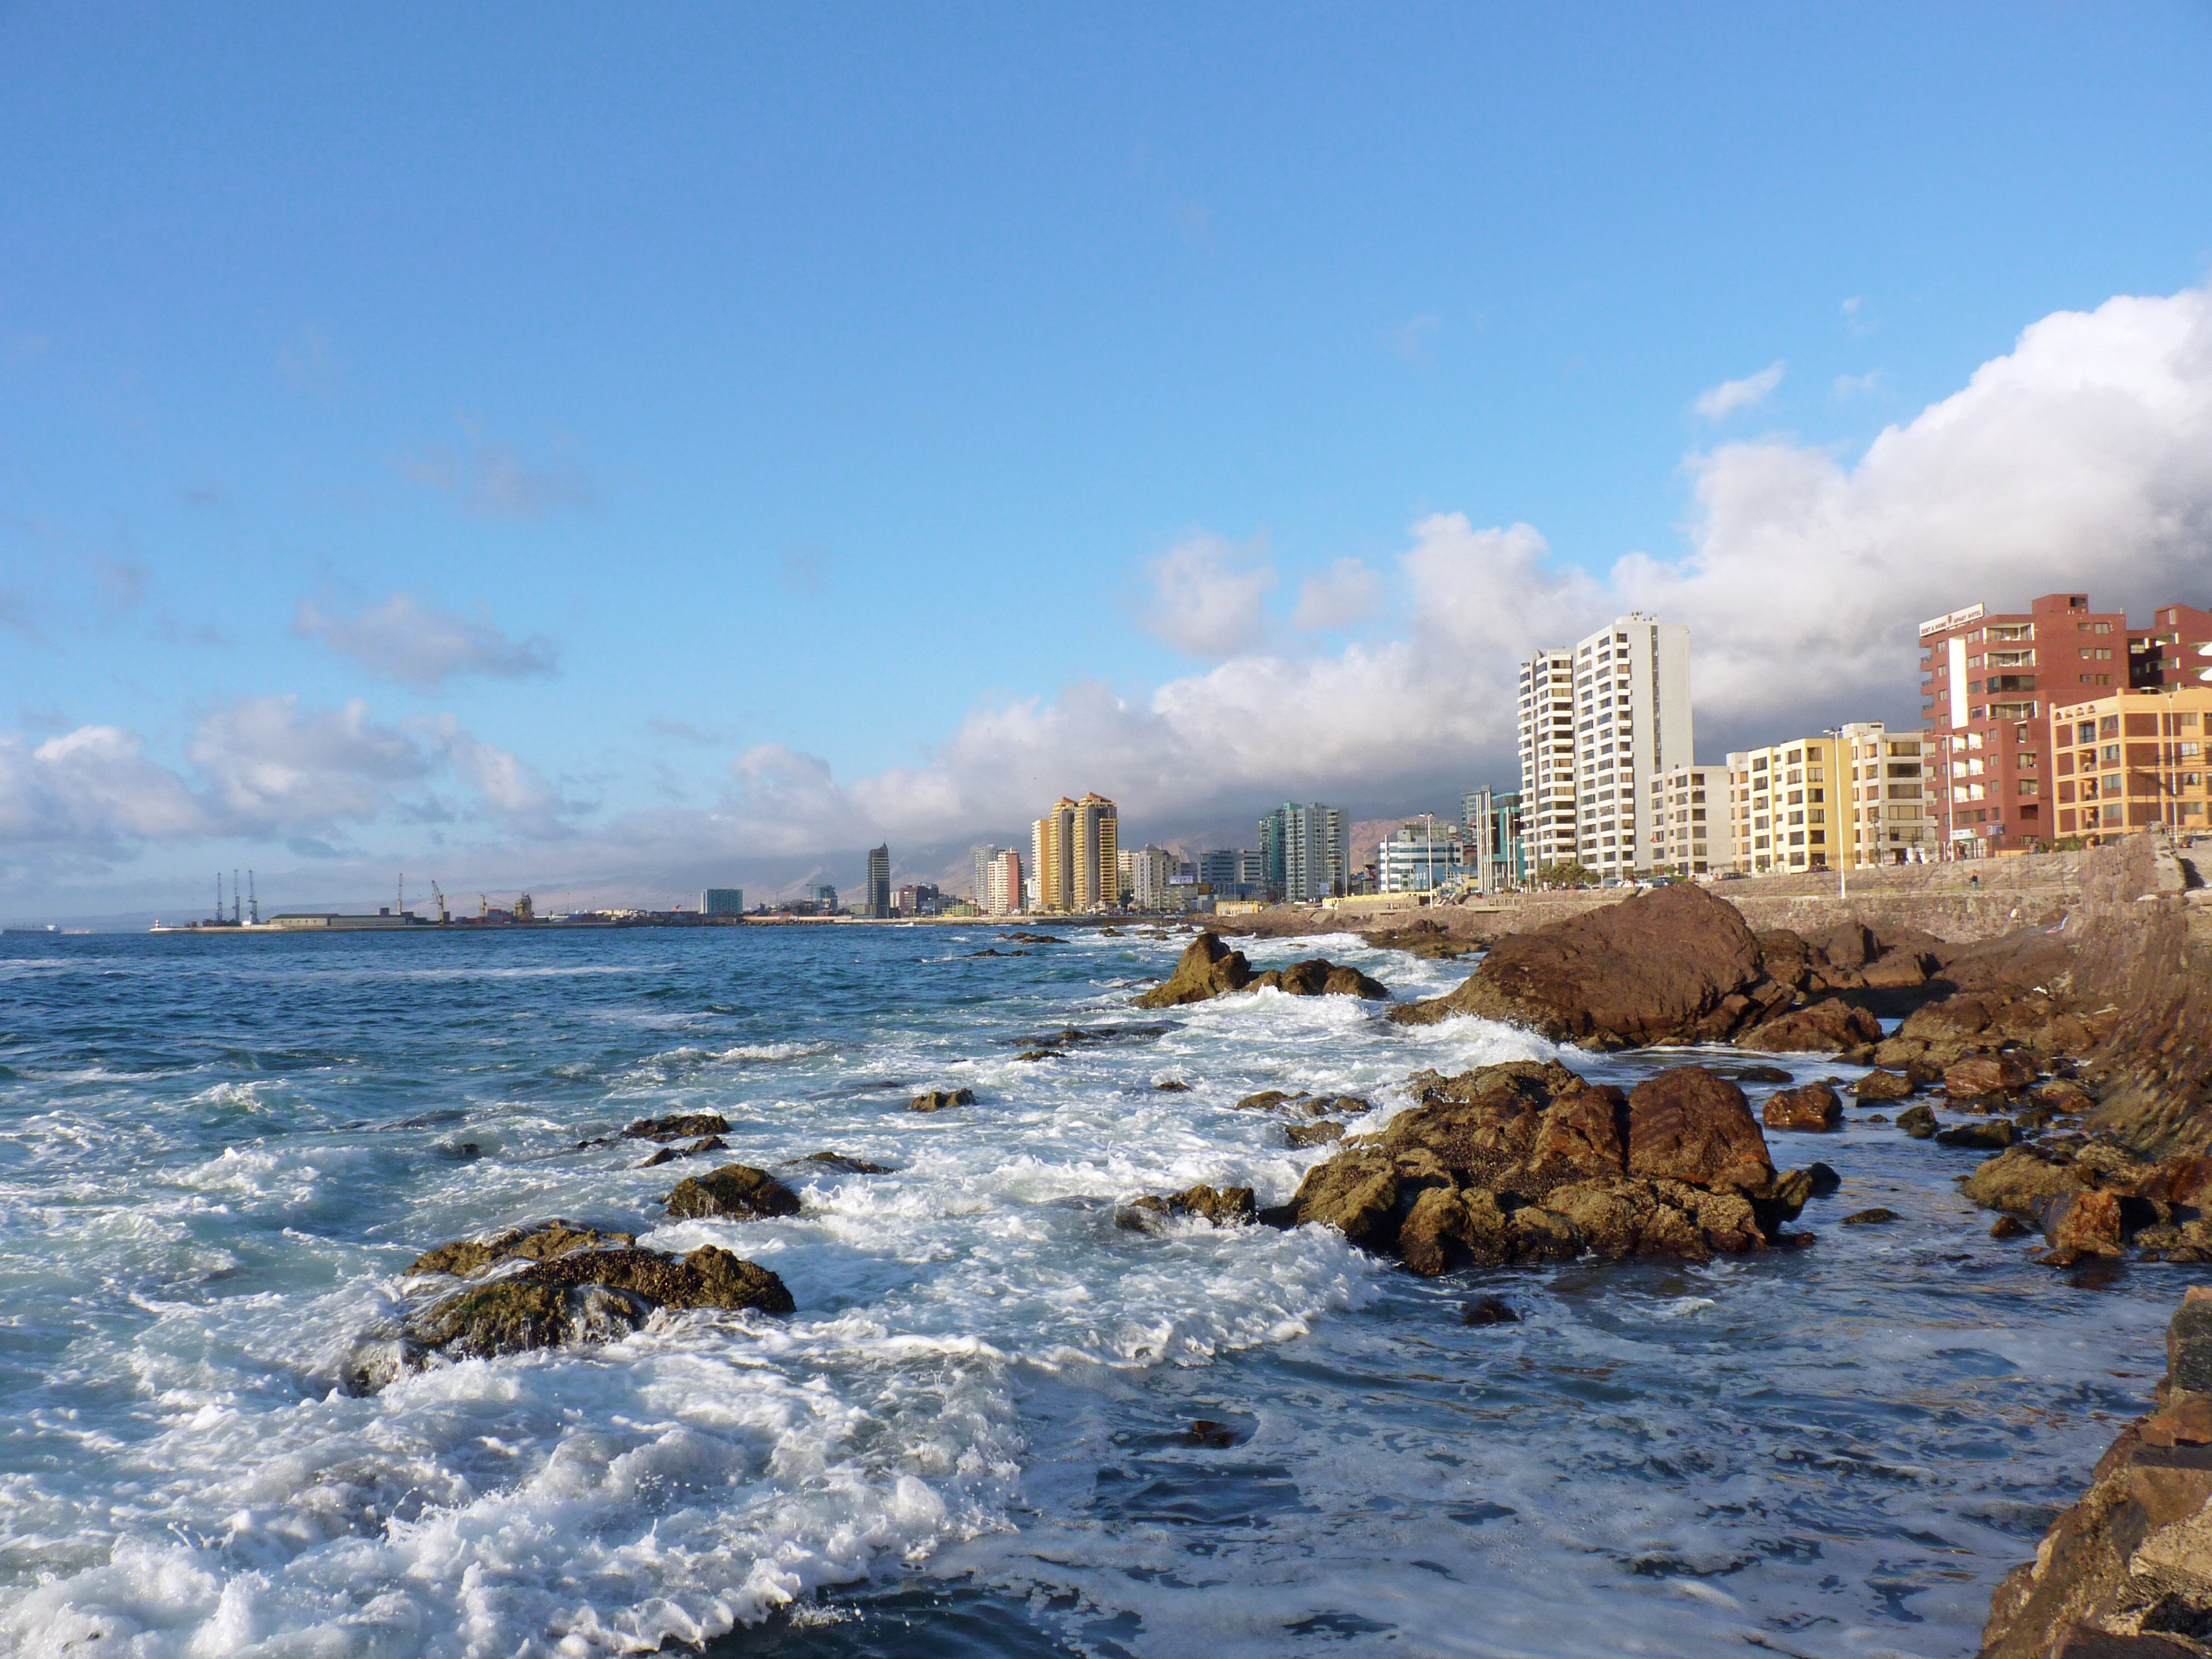

The Coast of Antofagasta

The cold Pacific Ocean bathes the coast of Antofagasta, the capital of the II Region of Chile. Antofagasta stretches along about 20 km of a narrow coastal region, demarcated by the Pacific Ocean and the Coastal Mountain Range. With more than 300 000 habitants, Antofagasta is the fifth-largest city of Chile, and the mining capital of the country. Furthermore, the Antofagasta Region is home to the world’s largest ground-based astronomical observatories. The ESO Very Large Telescope (VLT), on Cerro Paranal is located some 120 km south of Antofagasta, on the Coastal Mountain Range. The Atacama Large Millimeter/submillimeter Array (ALMA) is currently under construction on the 5000-metre-high Chajnantor Plateau, in the Andes close to San Pedro de Atacama. And Cerro Armazones, the selected site for the planned European Extremely Large Telescope (ELT), is located about 20 km away from Cerro Paranal. The ELT will be the world’s biggest eye on the sky. Thanks to the oceanic cold stream, the area of the Coastal Mountain Range around Paranal Observatory offers exceptional conditions to ground-based optical astronomy.

Credit: P. Zidar/ESO